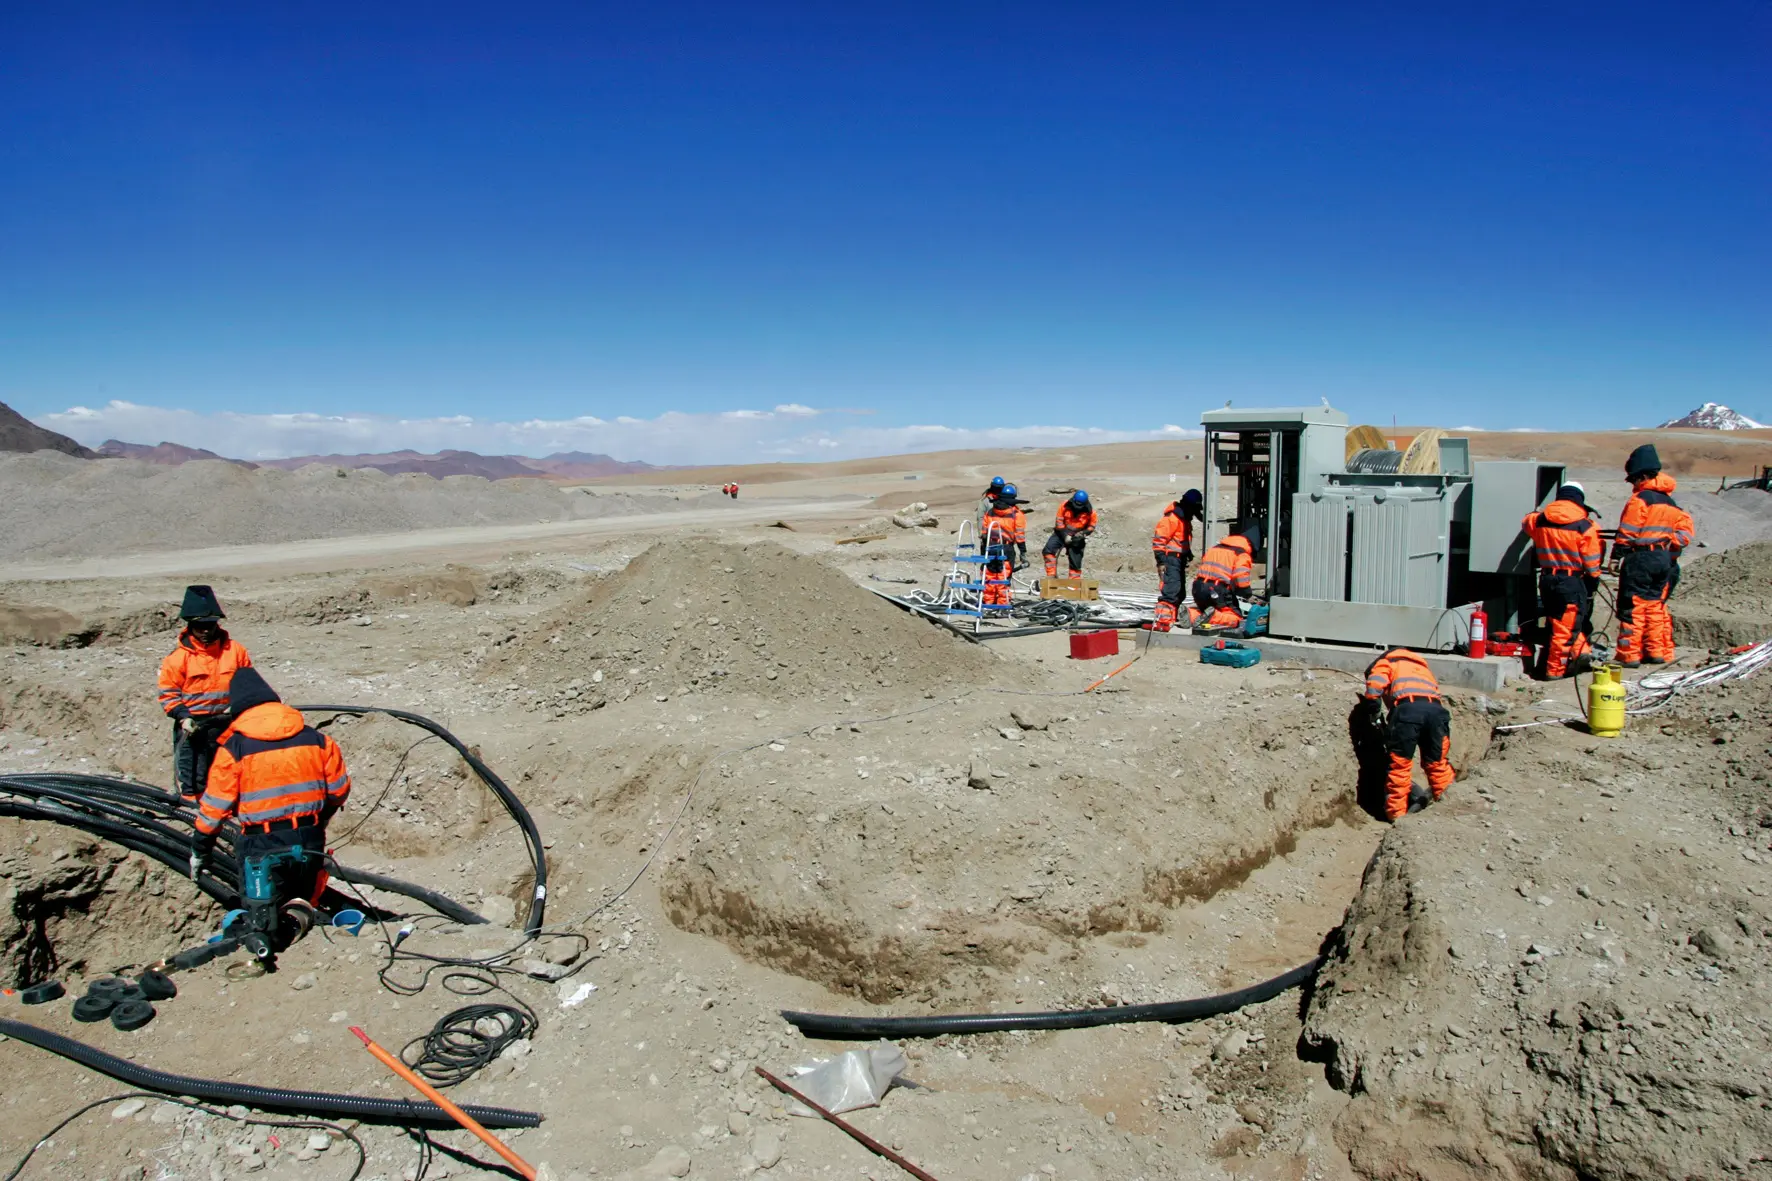

For the construction of the AOS

For the construction of the AOS, at more than 5000 meters above sea level, the operators underwent extreme conditions, almost always working in sub-zero temperatures.

Credit: ALMA (ESO / NAOJ / NRAO)